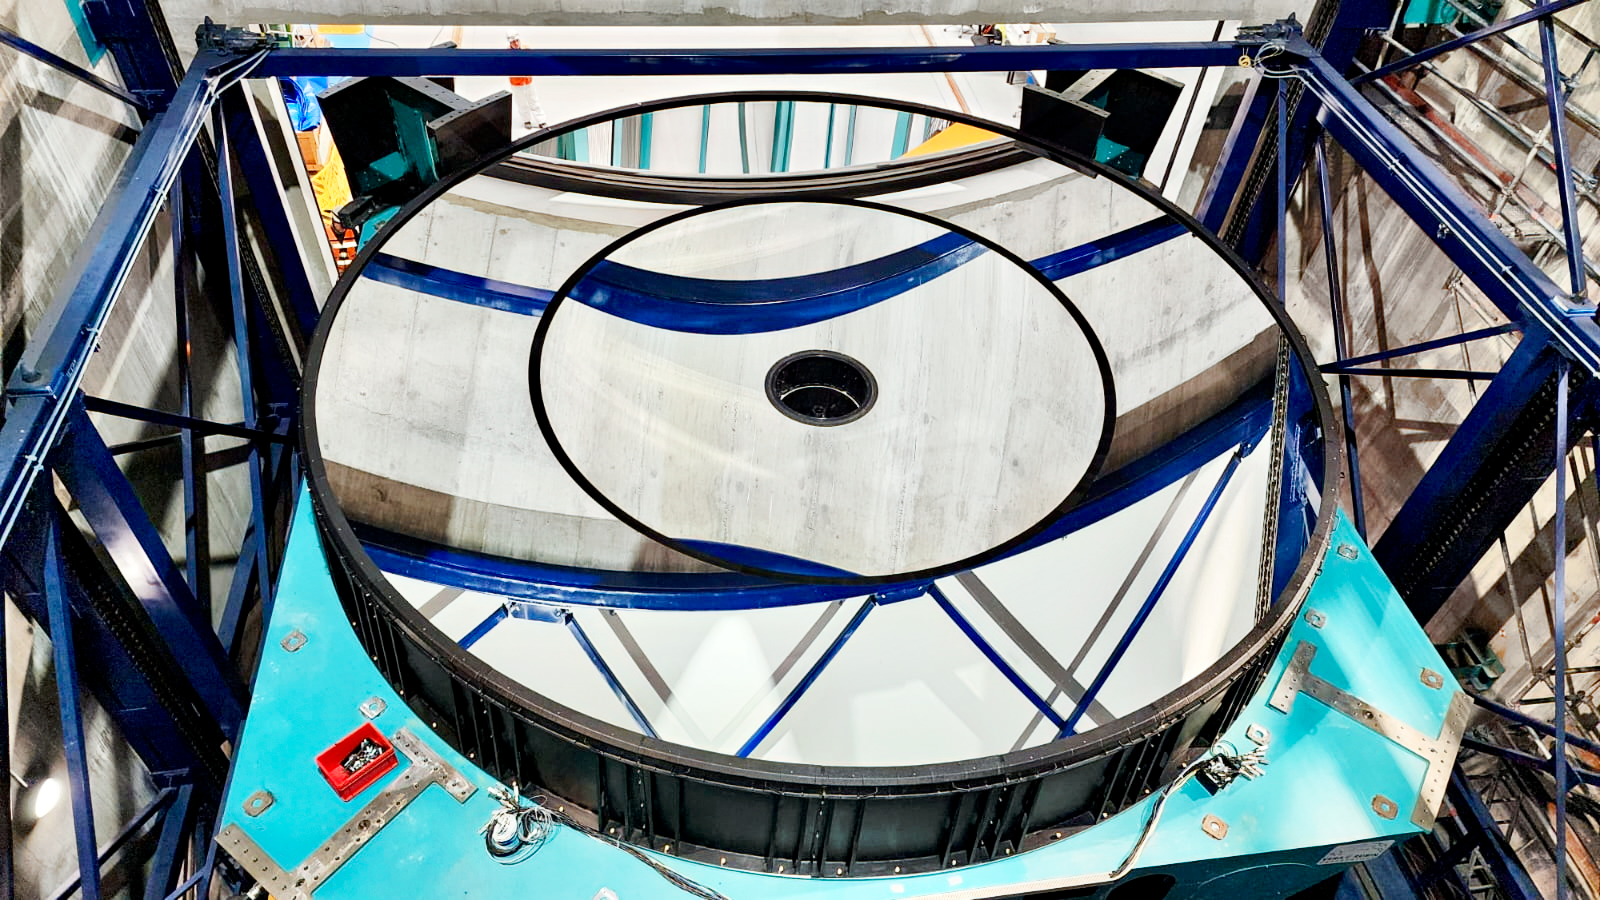

Rubin M1M3 installation

M1M3 install 5

Credit: RubinObs/NOIRLab/SLAC/NSF/DOE/AU